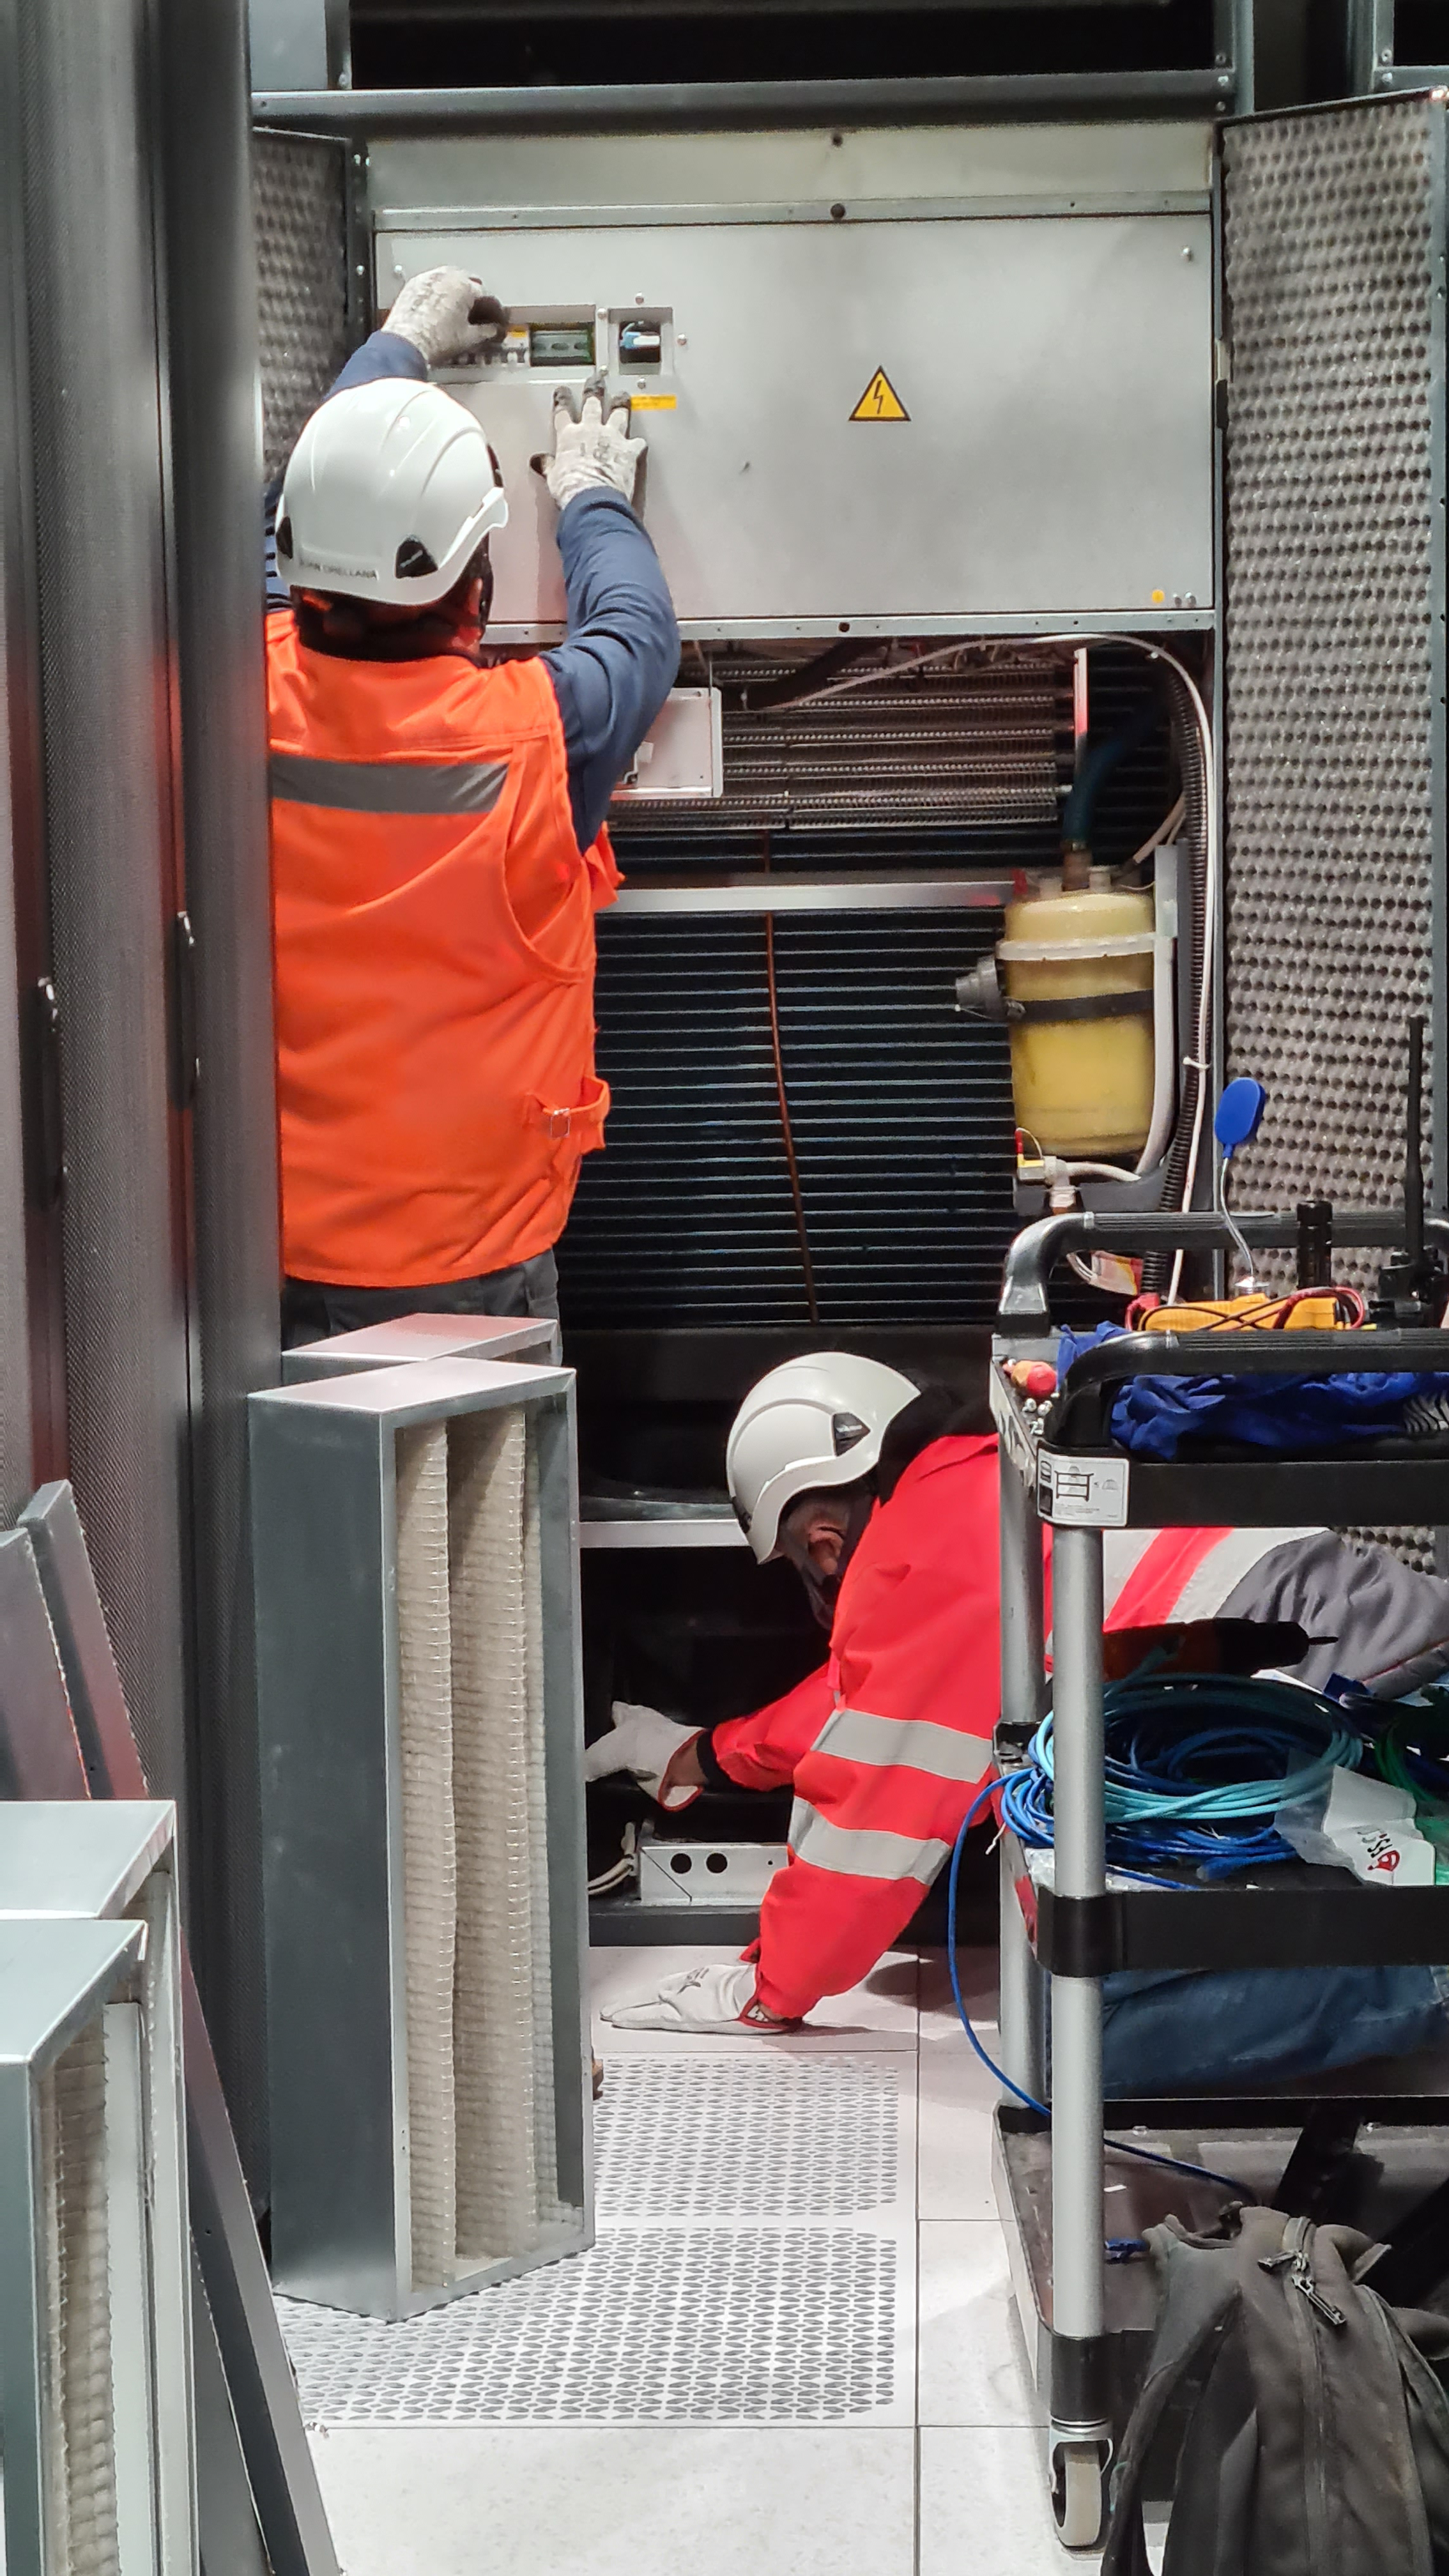

Summit Inspection May 26, 2020

A regular inspection of the Cerro Pachón construction site took place on May 26th. This visit included more work on the Dome and a detailed inspection of Telescope Mount Assembly (TMA) stored materials, as requested by TMA vendor Asturfeito.

Credit: Rubin Observatory/NSF/AURA